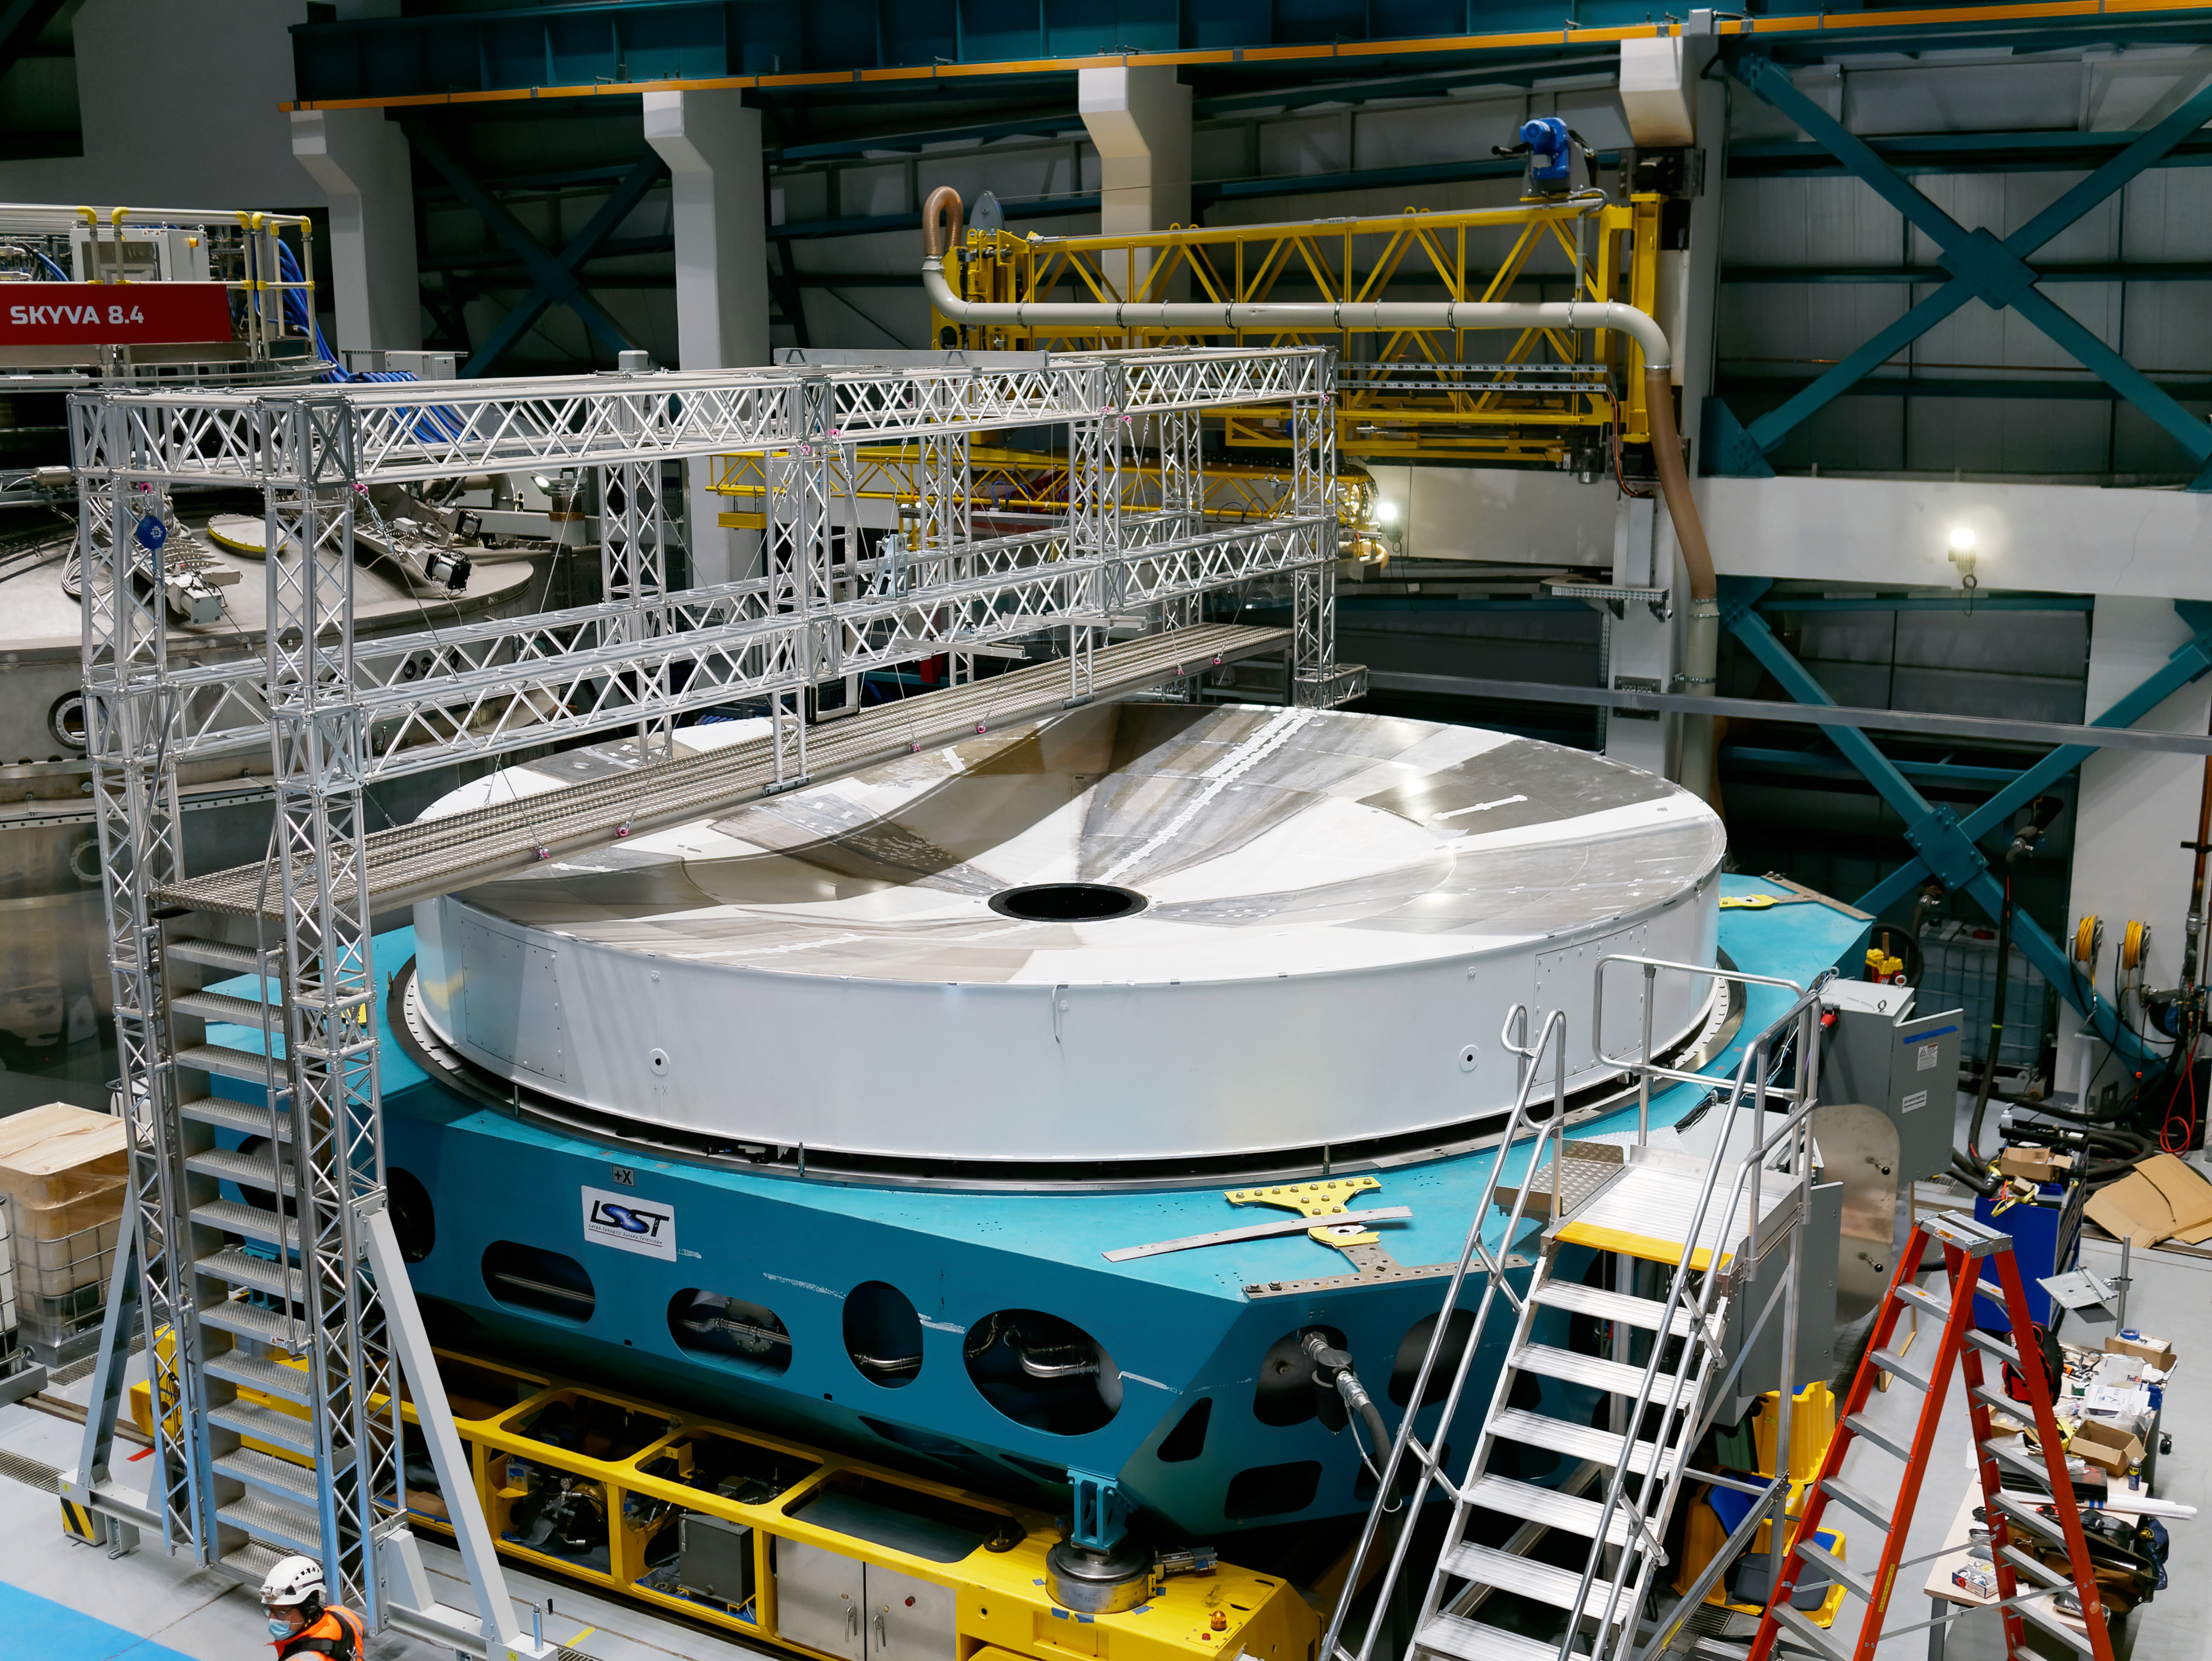

Rubin Observatory Primary/Tertiary Mirror

The Rubin Observatory Primary/Tertiary Mirror (M1M3) surrogate and cell on the maintenance floor of the observatory on Cerro Pachón in Chile.

Credit: RubinObs/NOIRLab/SLAC/NSF/DOE/AURA/W. O'Mullane